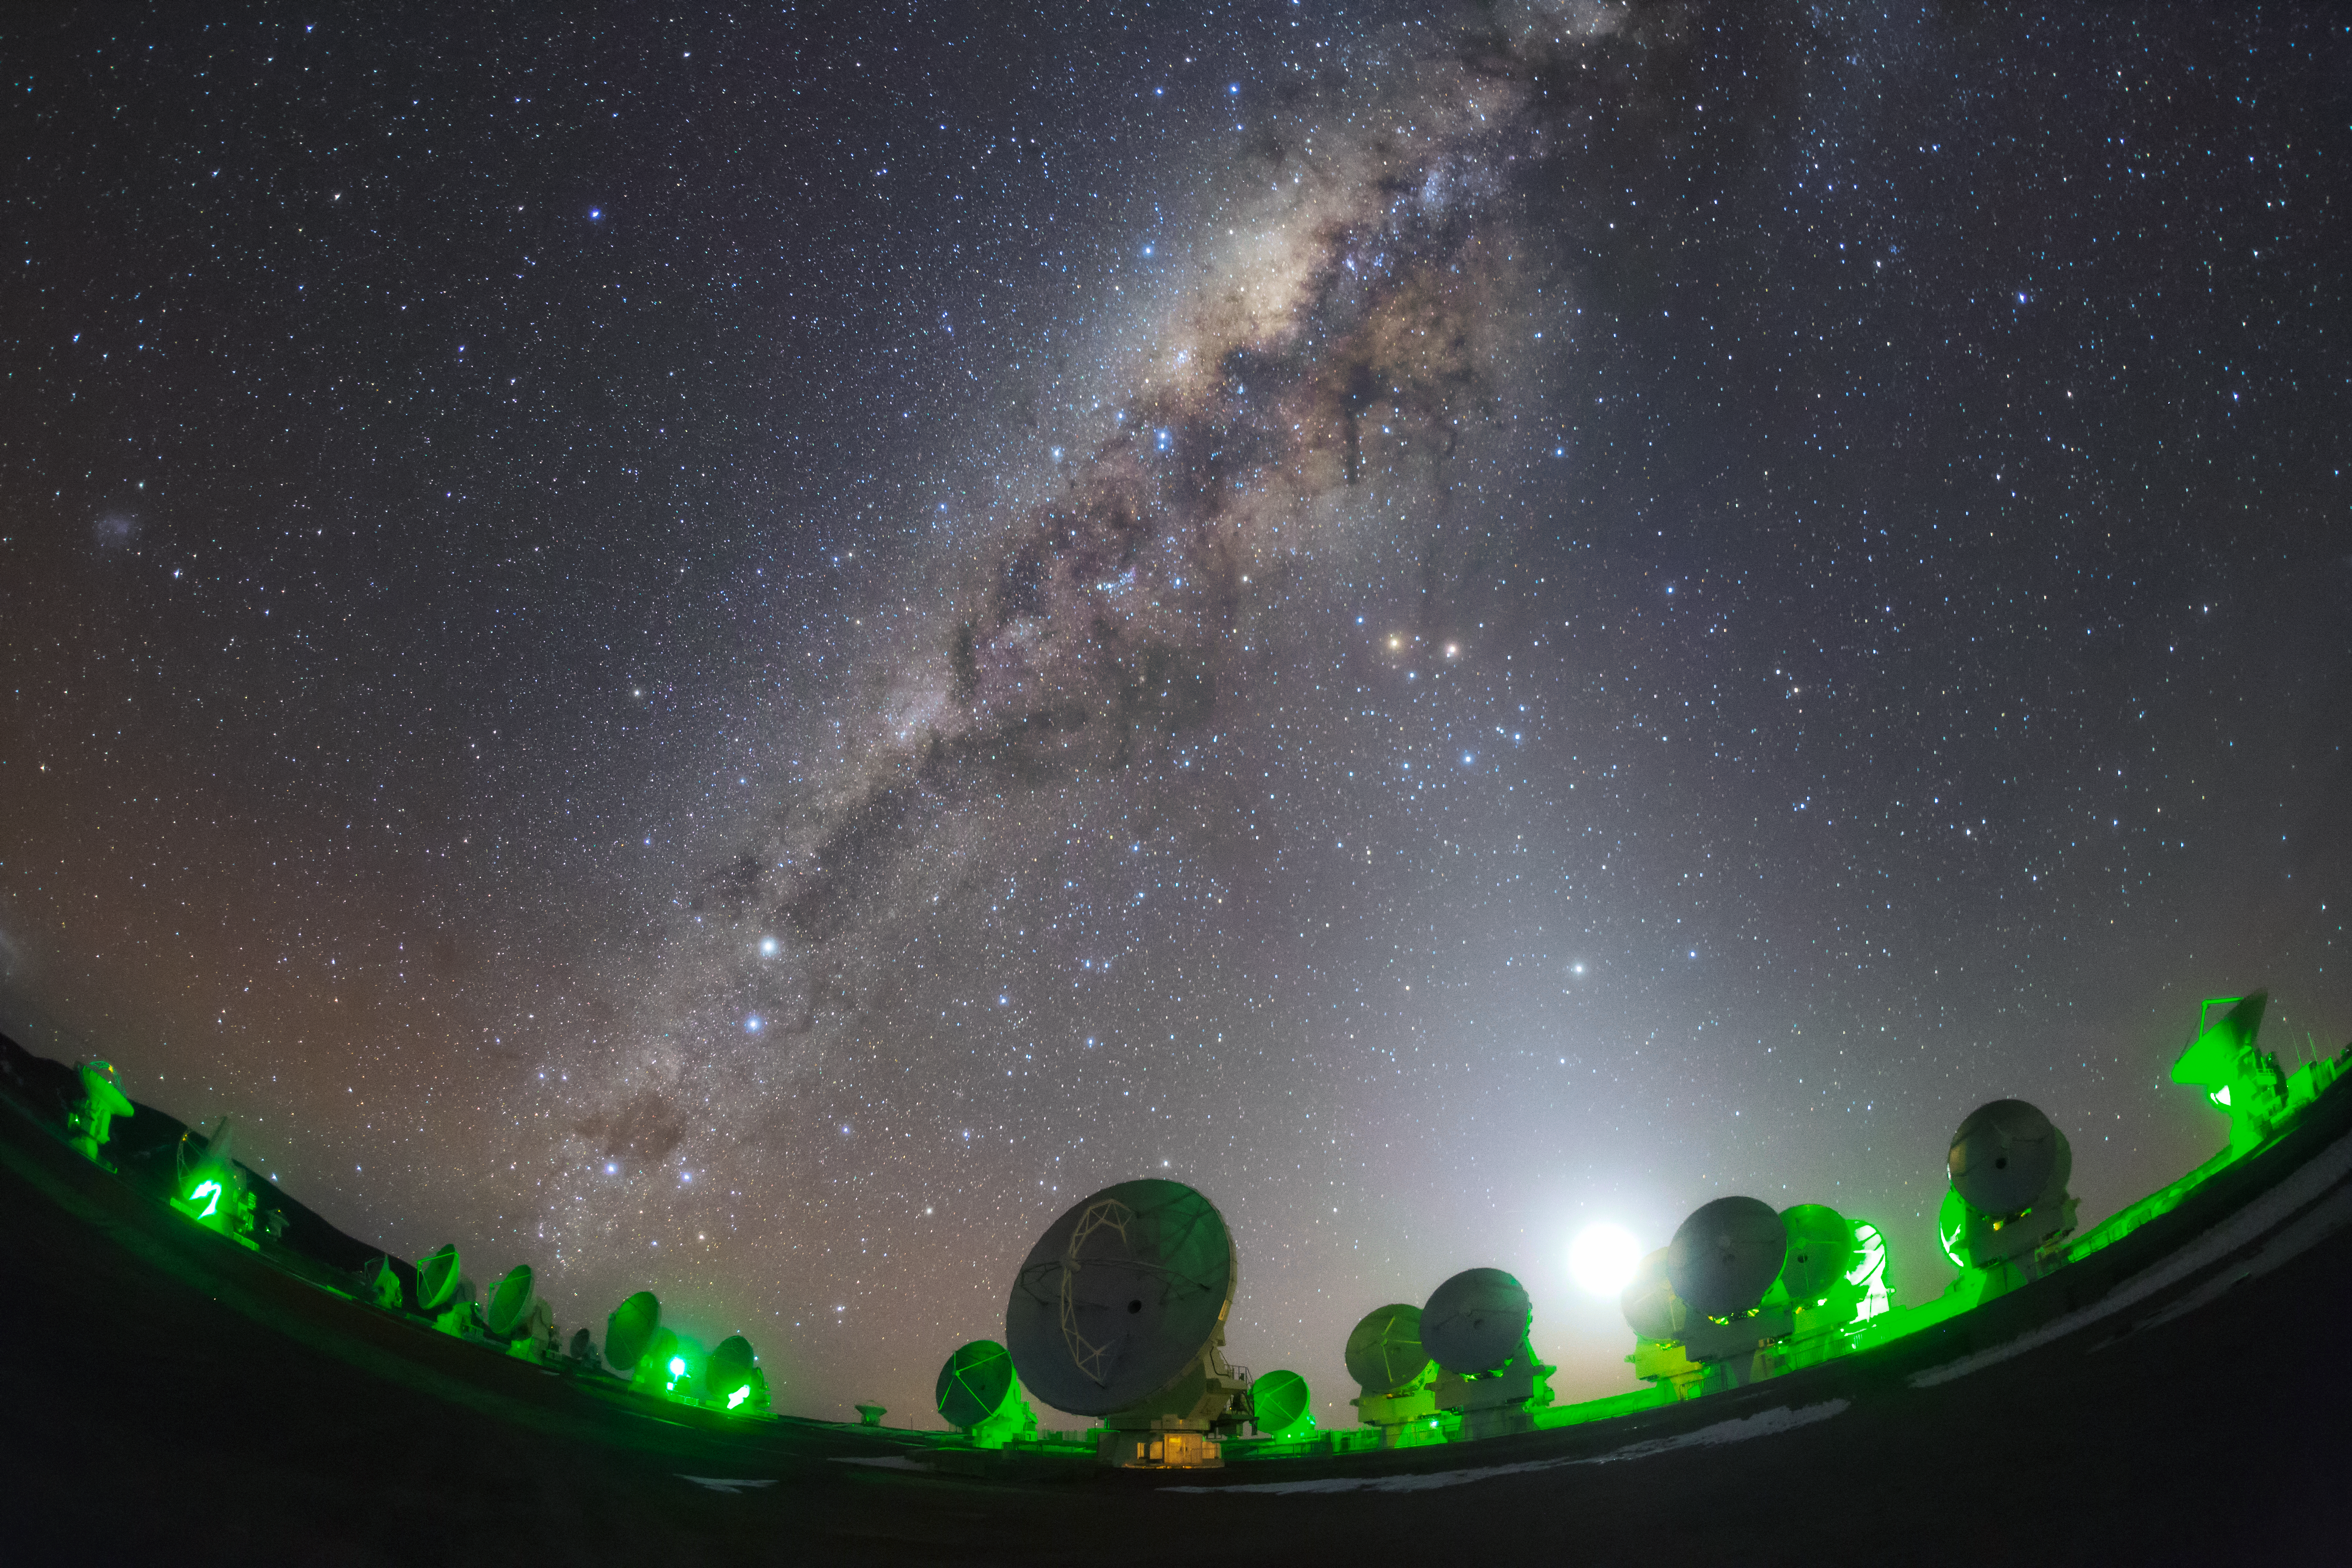

ALMA in green

A number of the 66 antennae that composes the Atacama Large Millimeter/submillimeter Array (ALMA) are illuminated by an eerie green light. The ALMA antennae work together to observe molecular dust and gas —the building blocks of stars, planetary systems, galaxies, and life itself.

Credit: ALMA (ESO/NAOJ/NRAO)